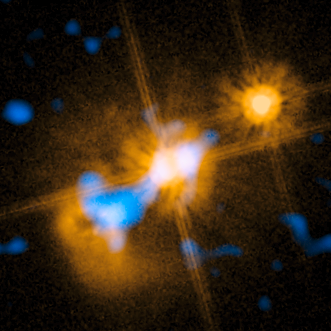

Revisiting the quasar without a home

Colour composite image of a peculiar object, the nearby quasar HE0450-2958, which is the only one for which no sign of a host galaxy has yet been detected. A team of astronomers has identified black hole jets as a possible driver of galaxy formation, which may also represent the long-sought missing link to understanding why the mass of black holes is larger in galaxies that contain more stars. The mid-infrared part of this image was obtained with the VISIR instrument on ESO’s Very Large Telescope, while the visible image comes courtesy of the Hubble Space Telescope and the Advanced Camera for Surveys.

Credit: ESO